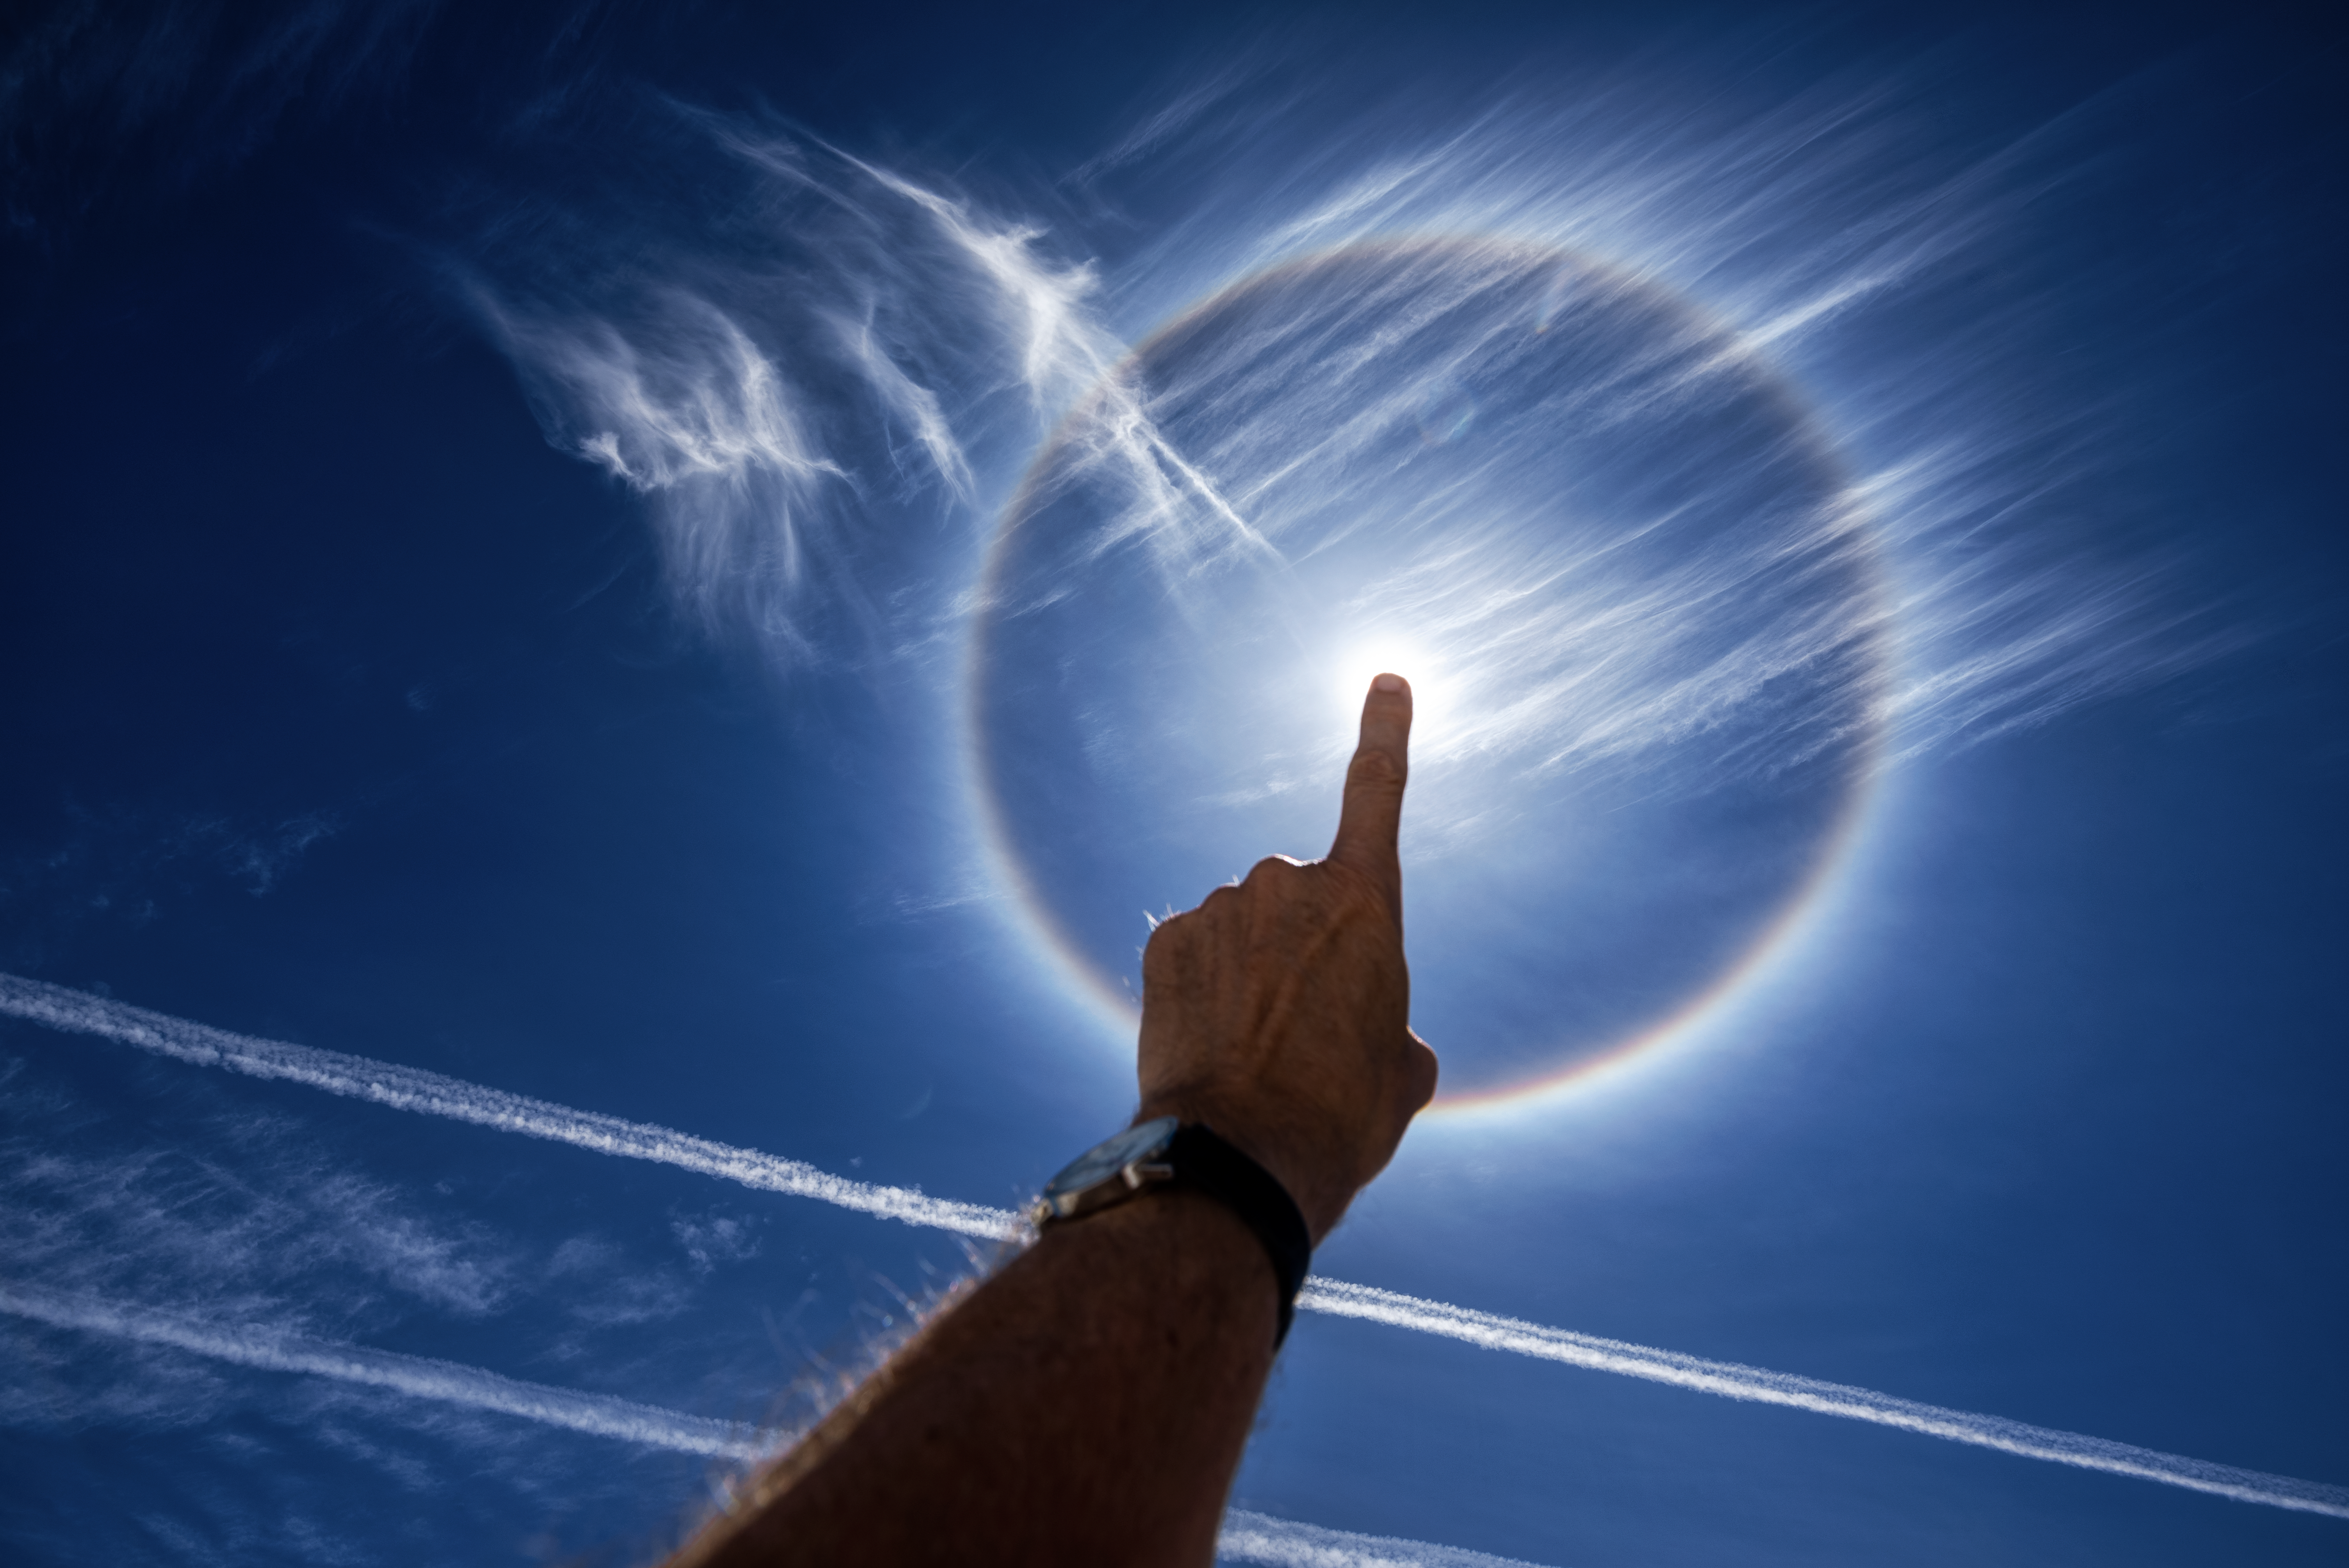

Sun halo above Paranal

A sun halo is visible in the sky above ESO's Paranal Observatory, demonstrating that breathtaking phenomena are not exclusive to night skies. Paranal is the home of ESO's flagship telescope, the Very Large Telescope (VLT), the world's most advanced optical instrument. It is located on Cerro Paranal, a 2600-metre high mountain south of Antofagasta, Chile, which experiences about 300 clear nights per year.

Credit: ESO/G. Hüdepohl (atacamaphoto.com)